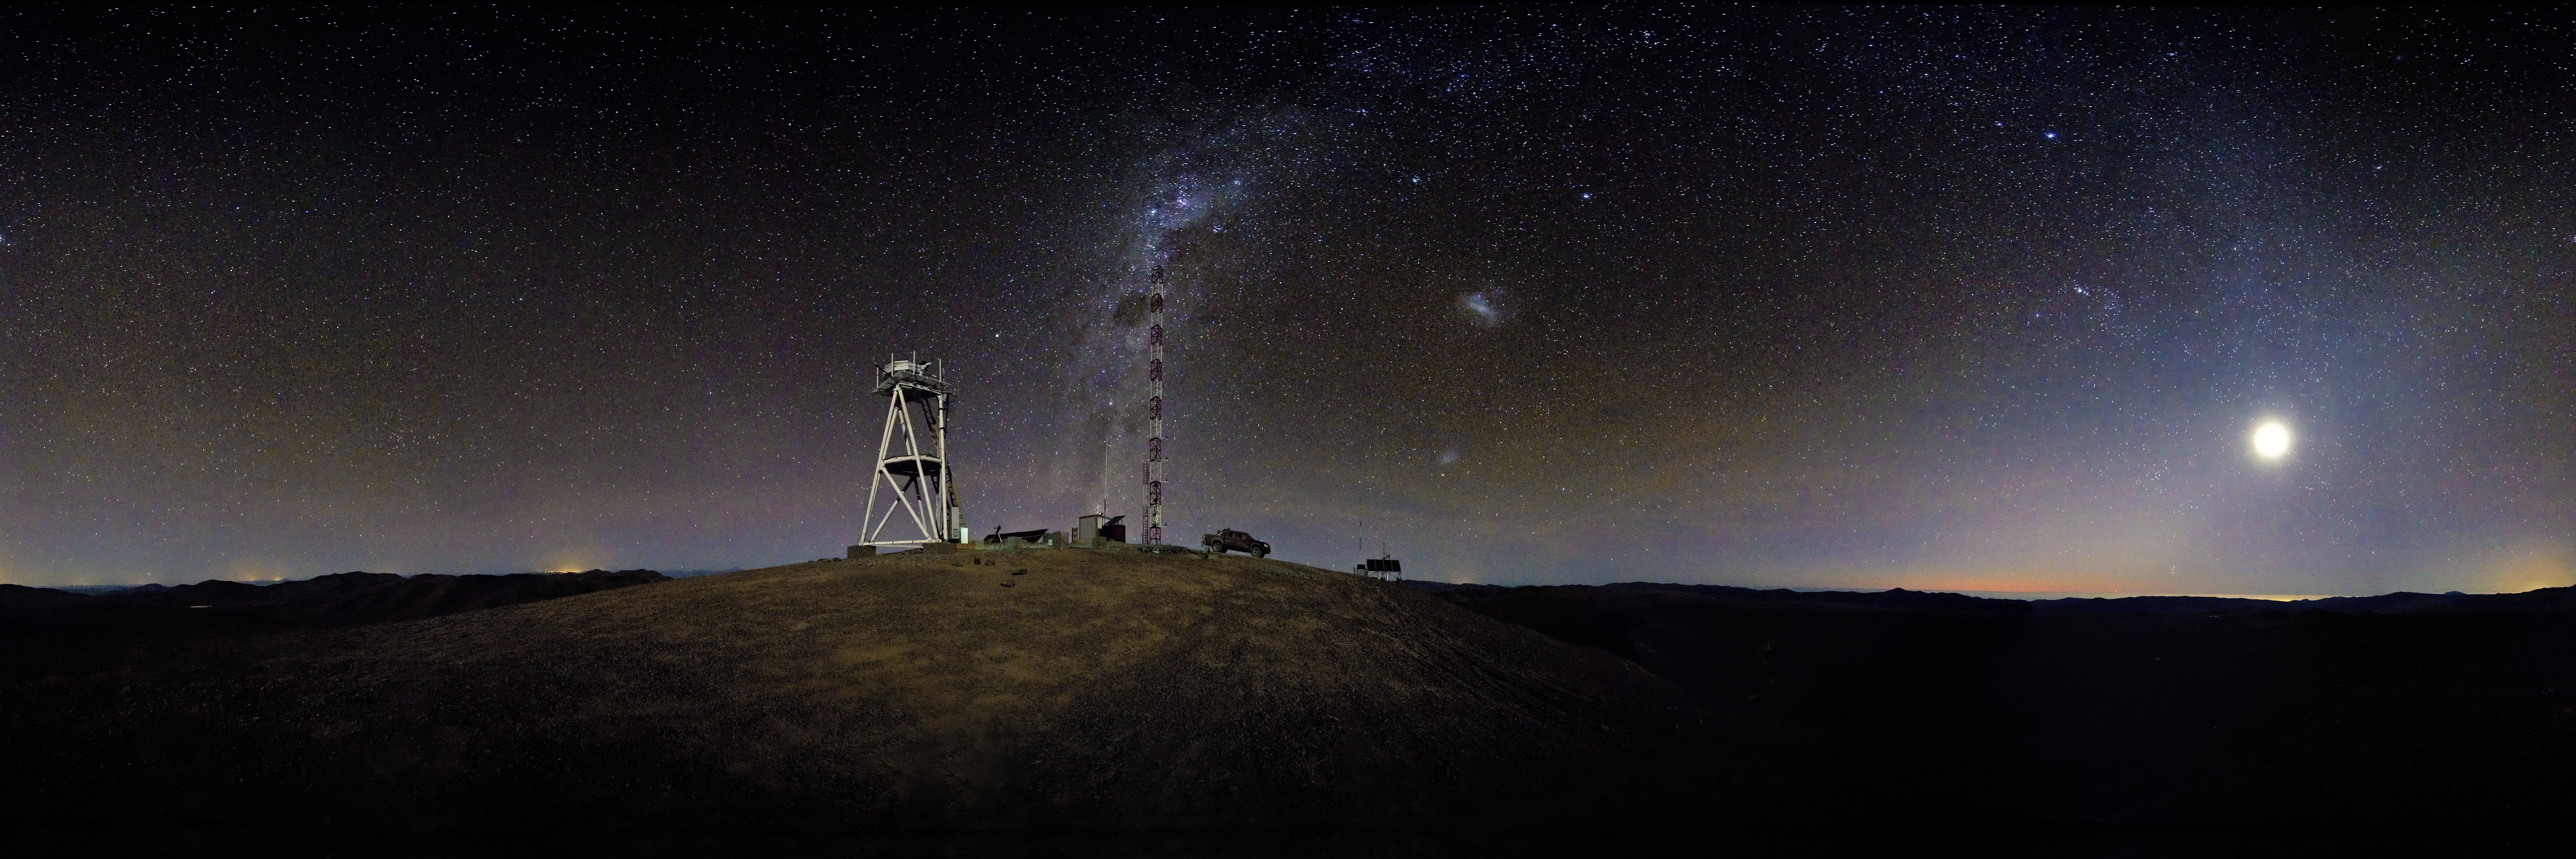

Starry night at Cerro Armazones

Spectacular 360° nighttime panorama taken from Cerro Armazones, a 3046-metre mountain in the II Region of Chile. Cerro Armazones is the selected site for the planned Extremely Large Telescope (ELT), and is about 20 km away from Cerro Paranal, home of the ESO Very Large Telescope (VLT). On the right of the image, the Moon is setting over the Pacific Ocean, which is only about 30 km away. In the centre of the image is the Milky Way, where the Carina Nebula and the dark “Coal Sack” nebula are visible. On the right-hand side of the Milky Way are two of our neighbouring galaxies: the Large and the Small Magellanic Clouds.

This photograph was taken by ESO Photo Ambassador Serge Brunier.

Credit: ESO/S. Brunier